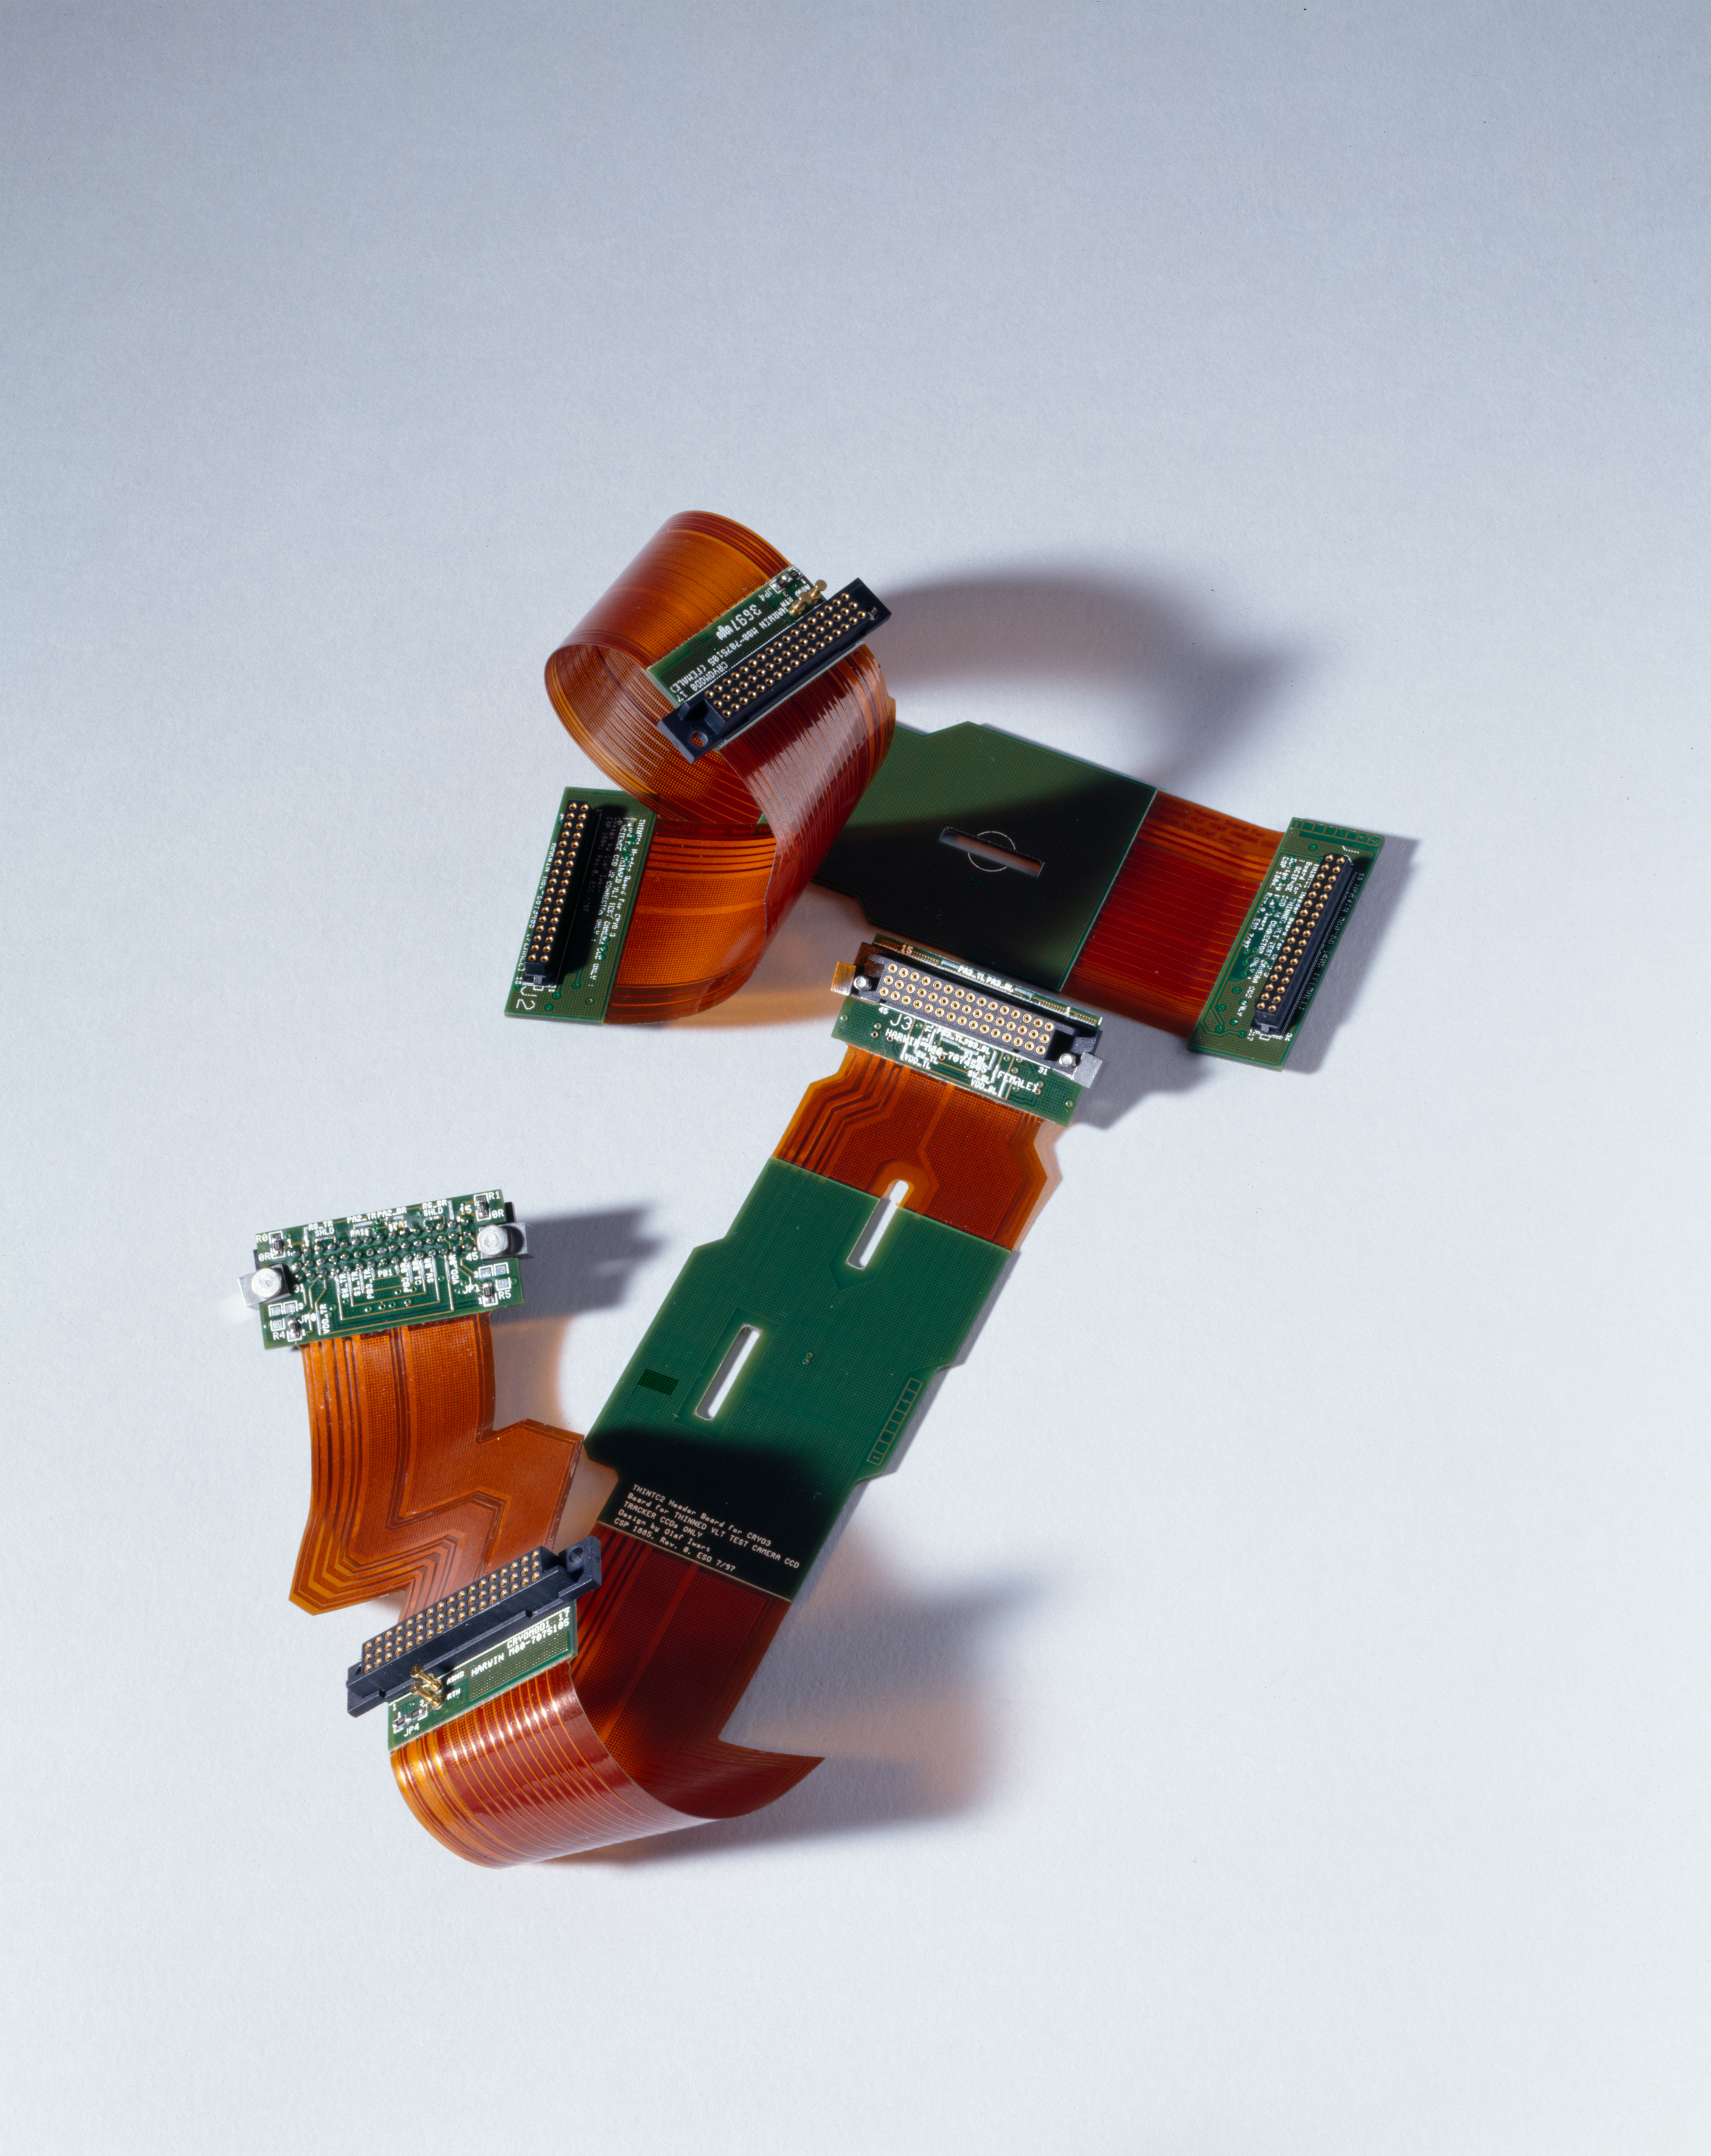

CCD connectors

The connection for signal read-out of the CCD. Image obtained in 1997.

Credit: ESO/H.H.Heyer